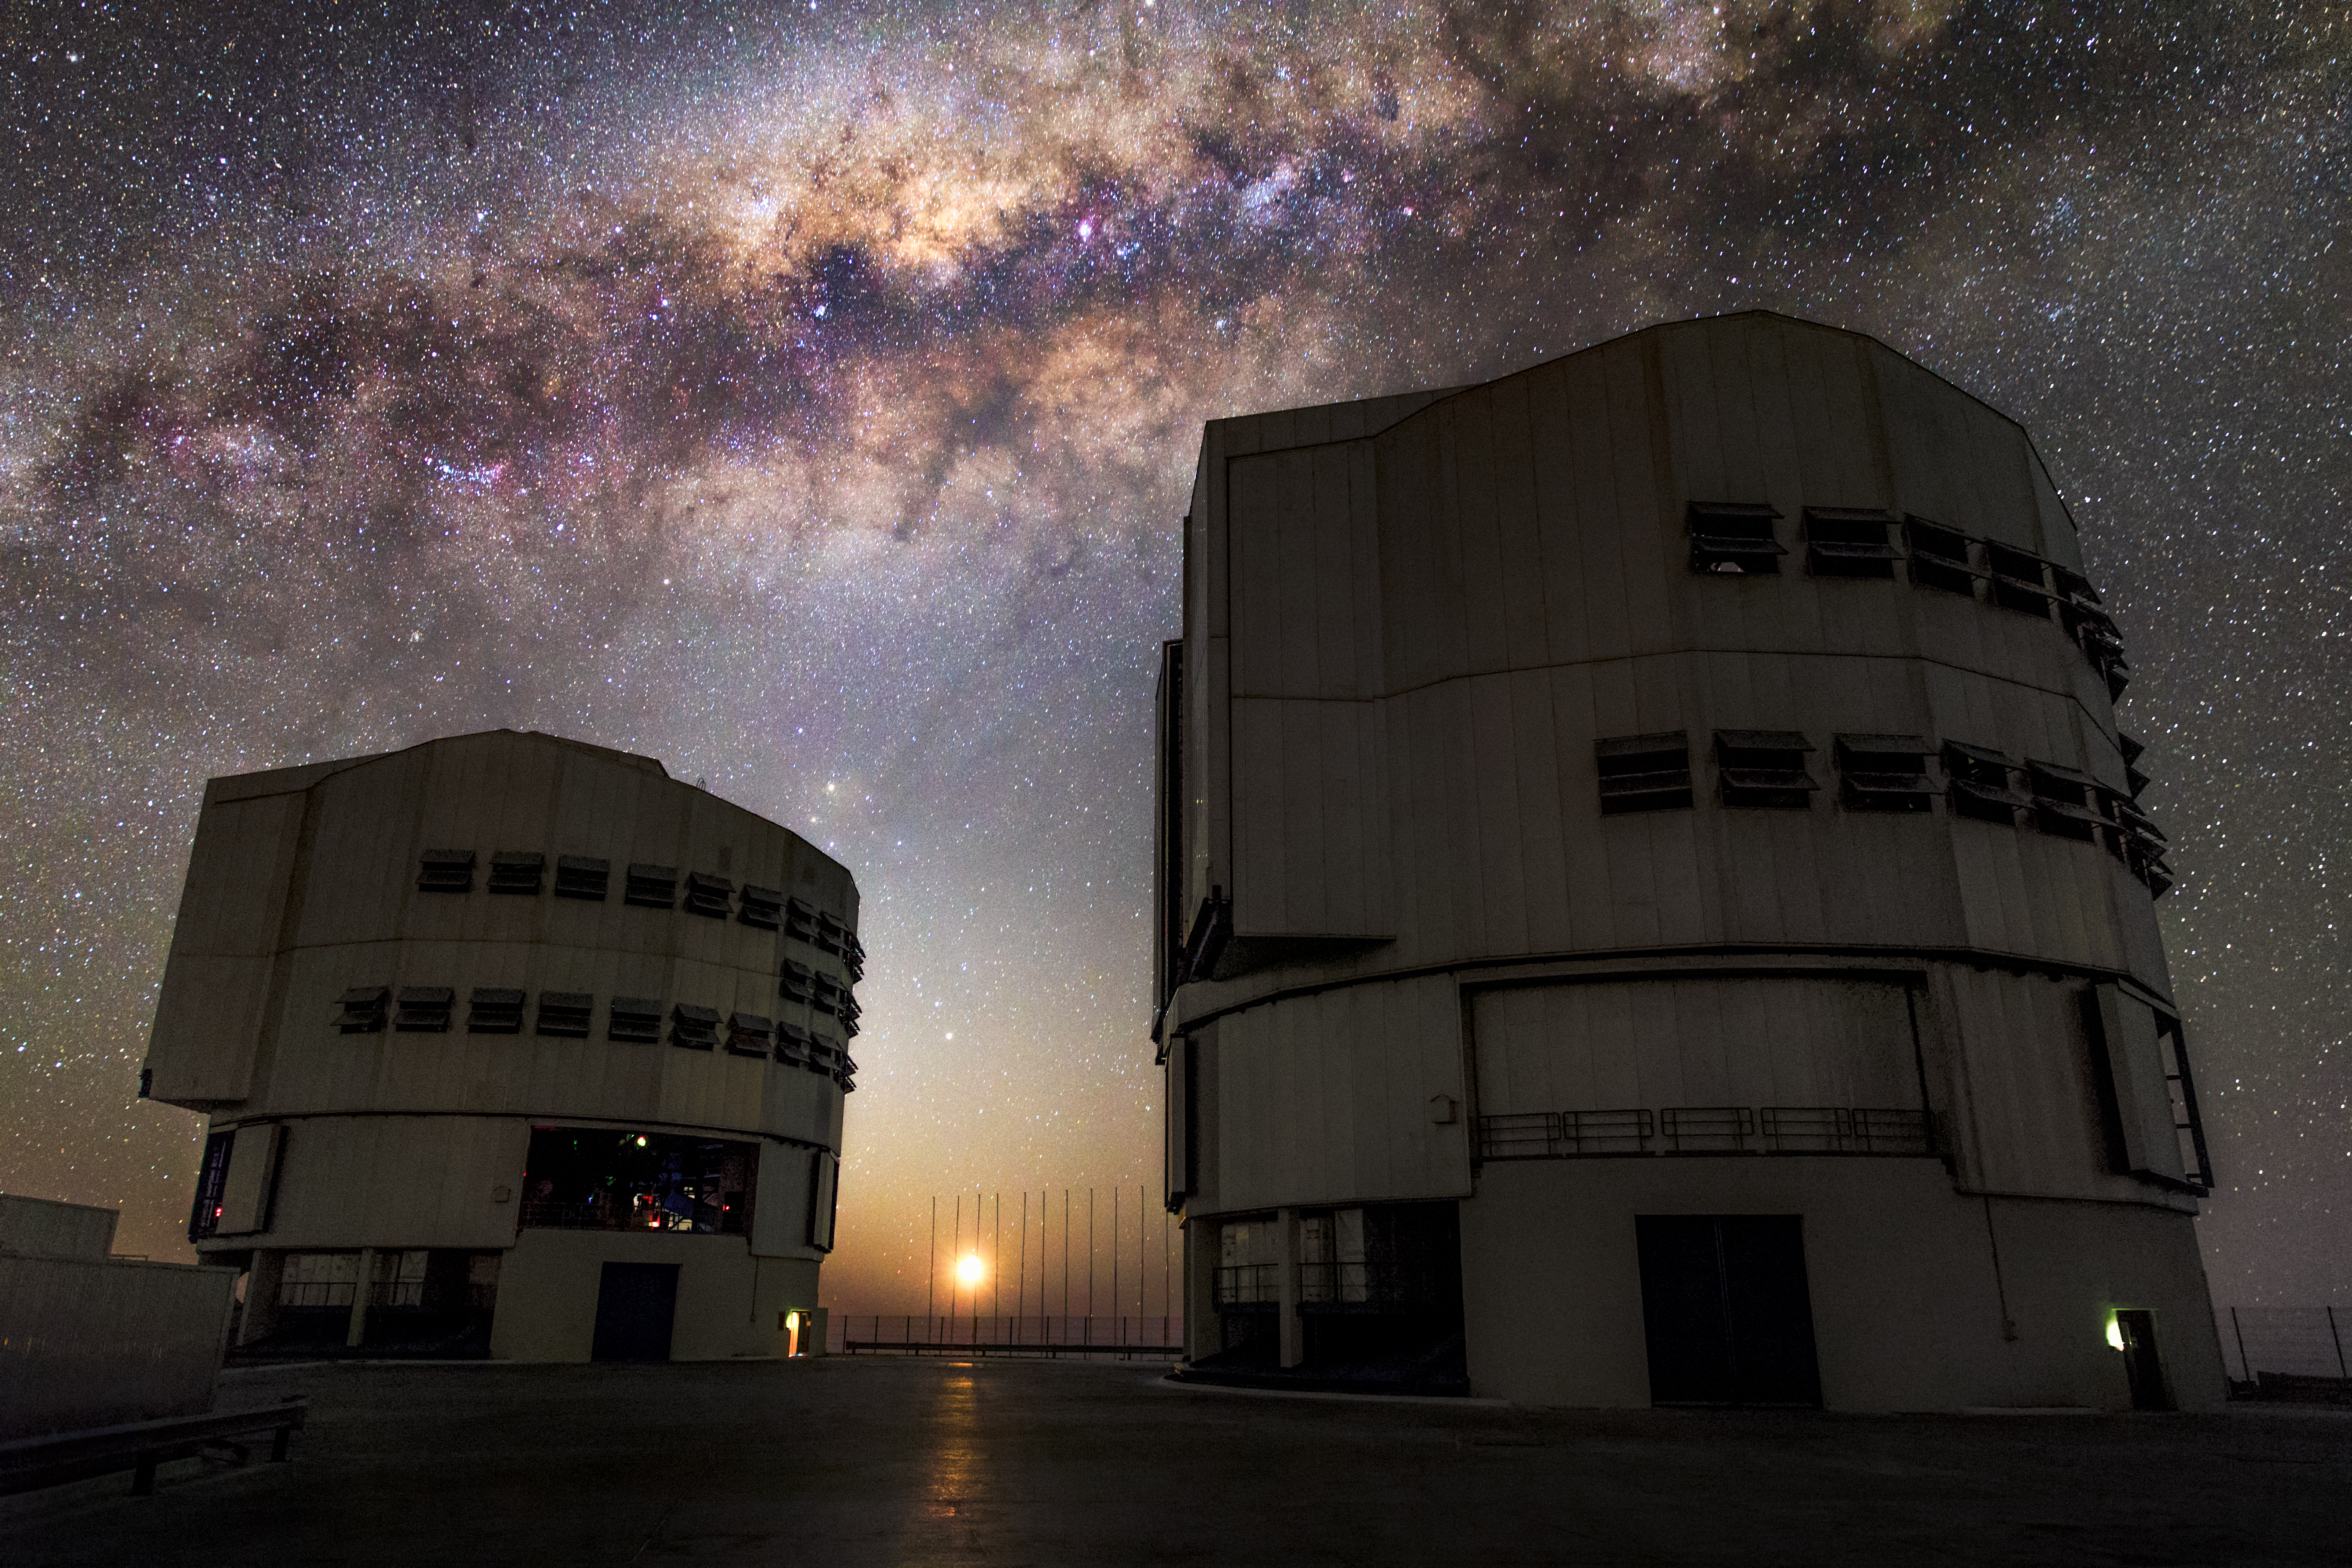

Splash of the Milky Way

This close-up of the central region of the Milky Way, full of gas and dust, star clusters and emission nebulae, is a perfect background for Antu and Kueyen, two of four such 8.2-metre Unit Telescopes situated at the ESO-operated Very Large Telescope (VLT). The VLT is based at the Cerro Paranal site in the Atacama Desert of northern Chile.

Credit: ESO/M. Claro